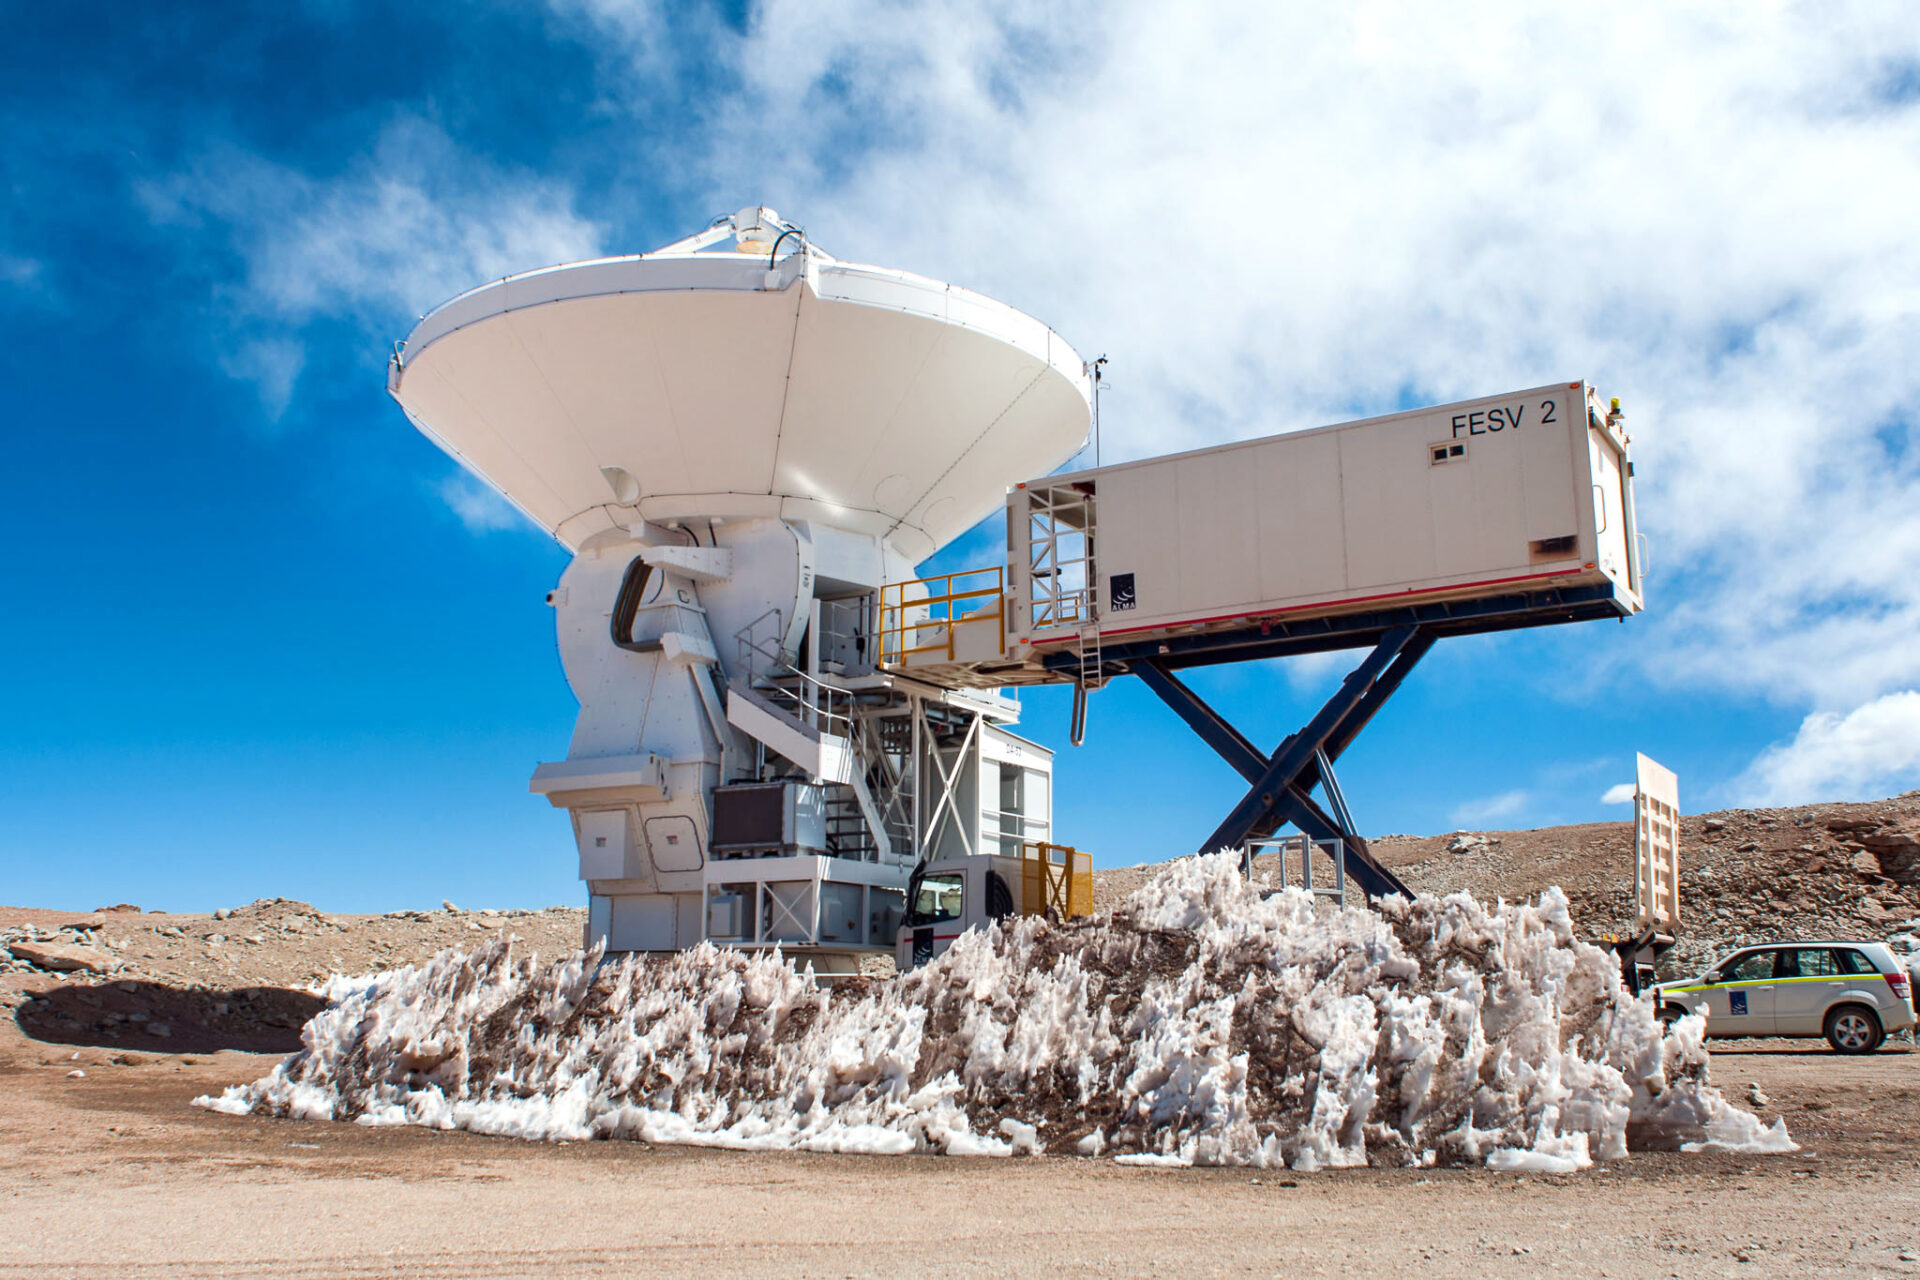

The maintenance of antennas

The maintenance of antennas is done on-site thanks to these structures that bring technicians closer to the heights of the Front End, where the antenna receivers are located, without the need to take them to base camp.

Credit: Sergio Otárola - ALMA (ESO / NAOJ / NRAO)